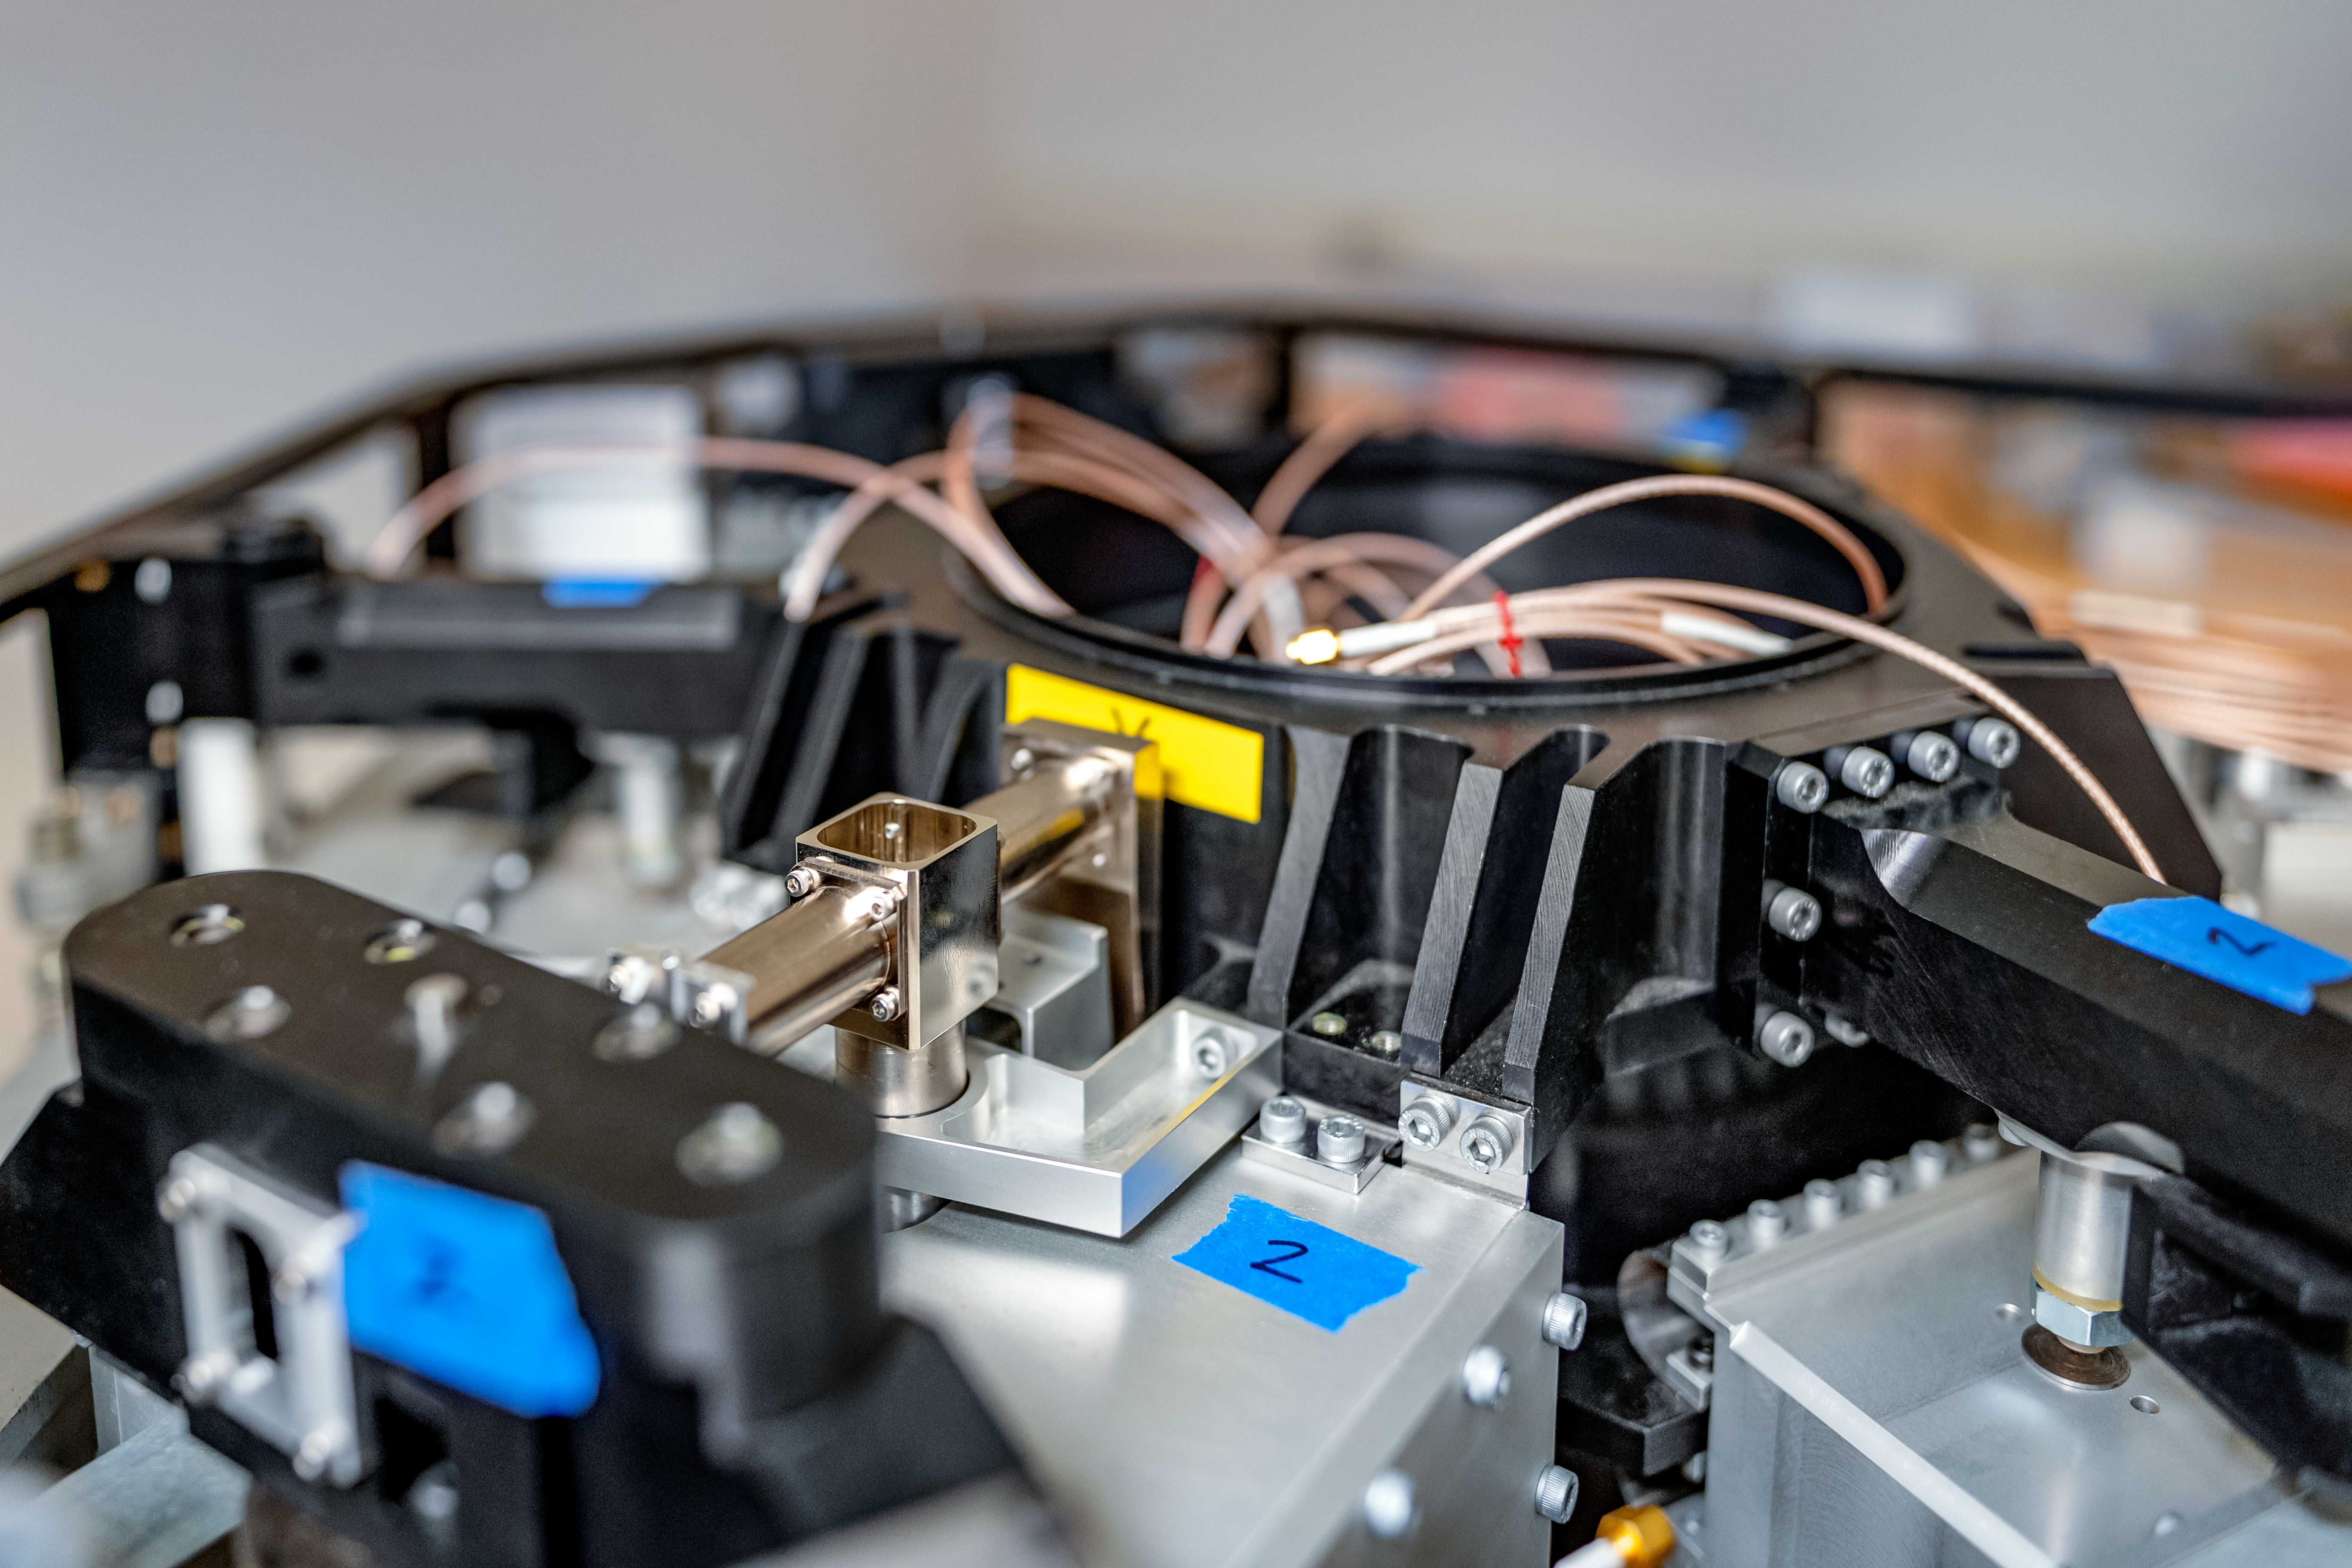

Gemini North M2 Back Up Support

A closeup of the M2 back up support duplicate for Gemini North.

Credit: NOIRLab/AURA/NSF/ T. Slovinský